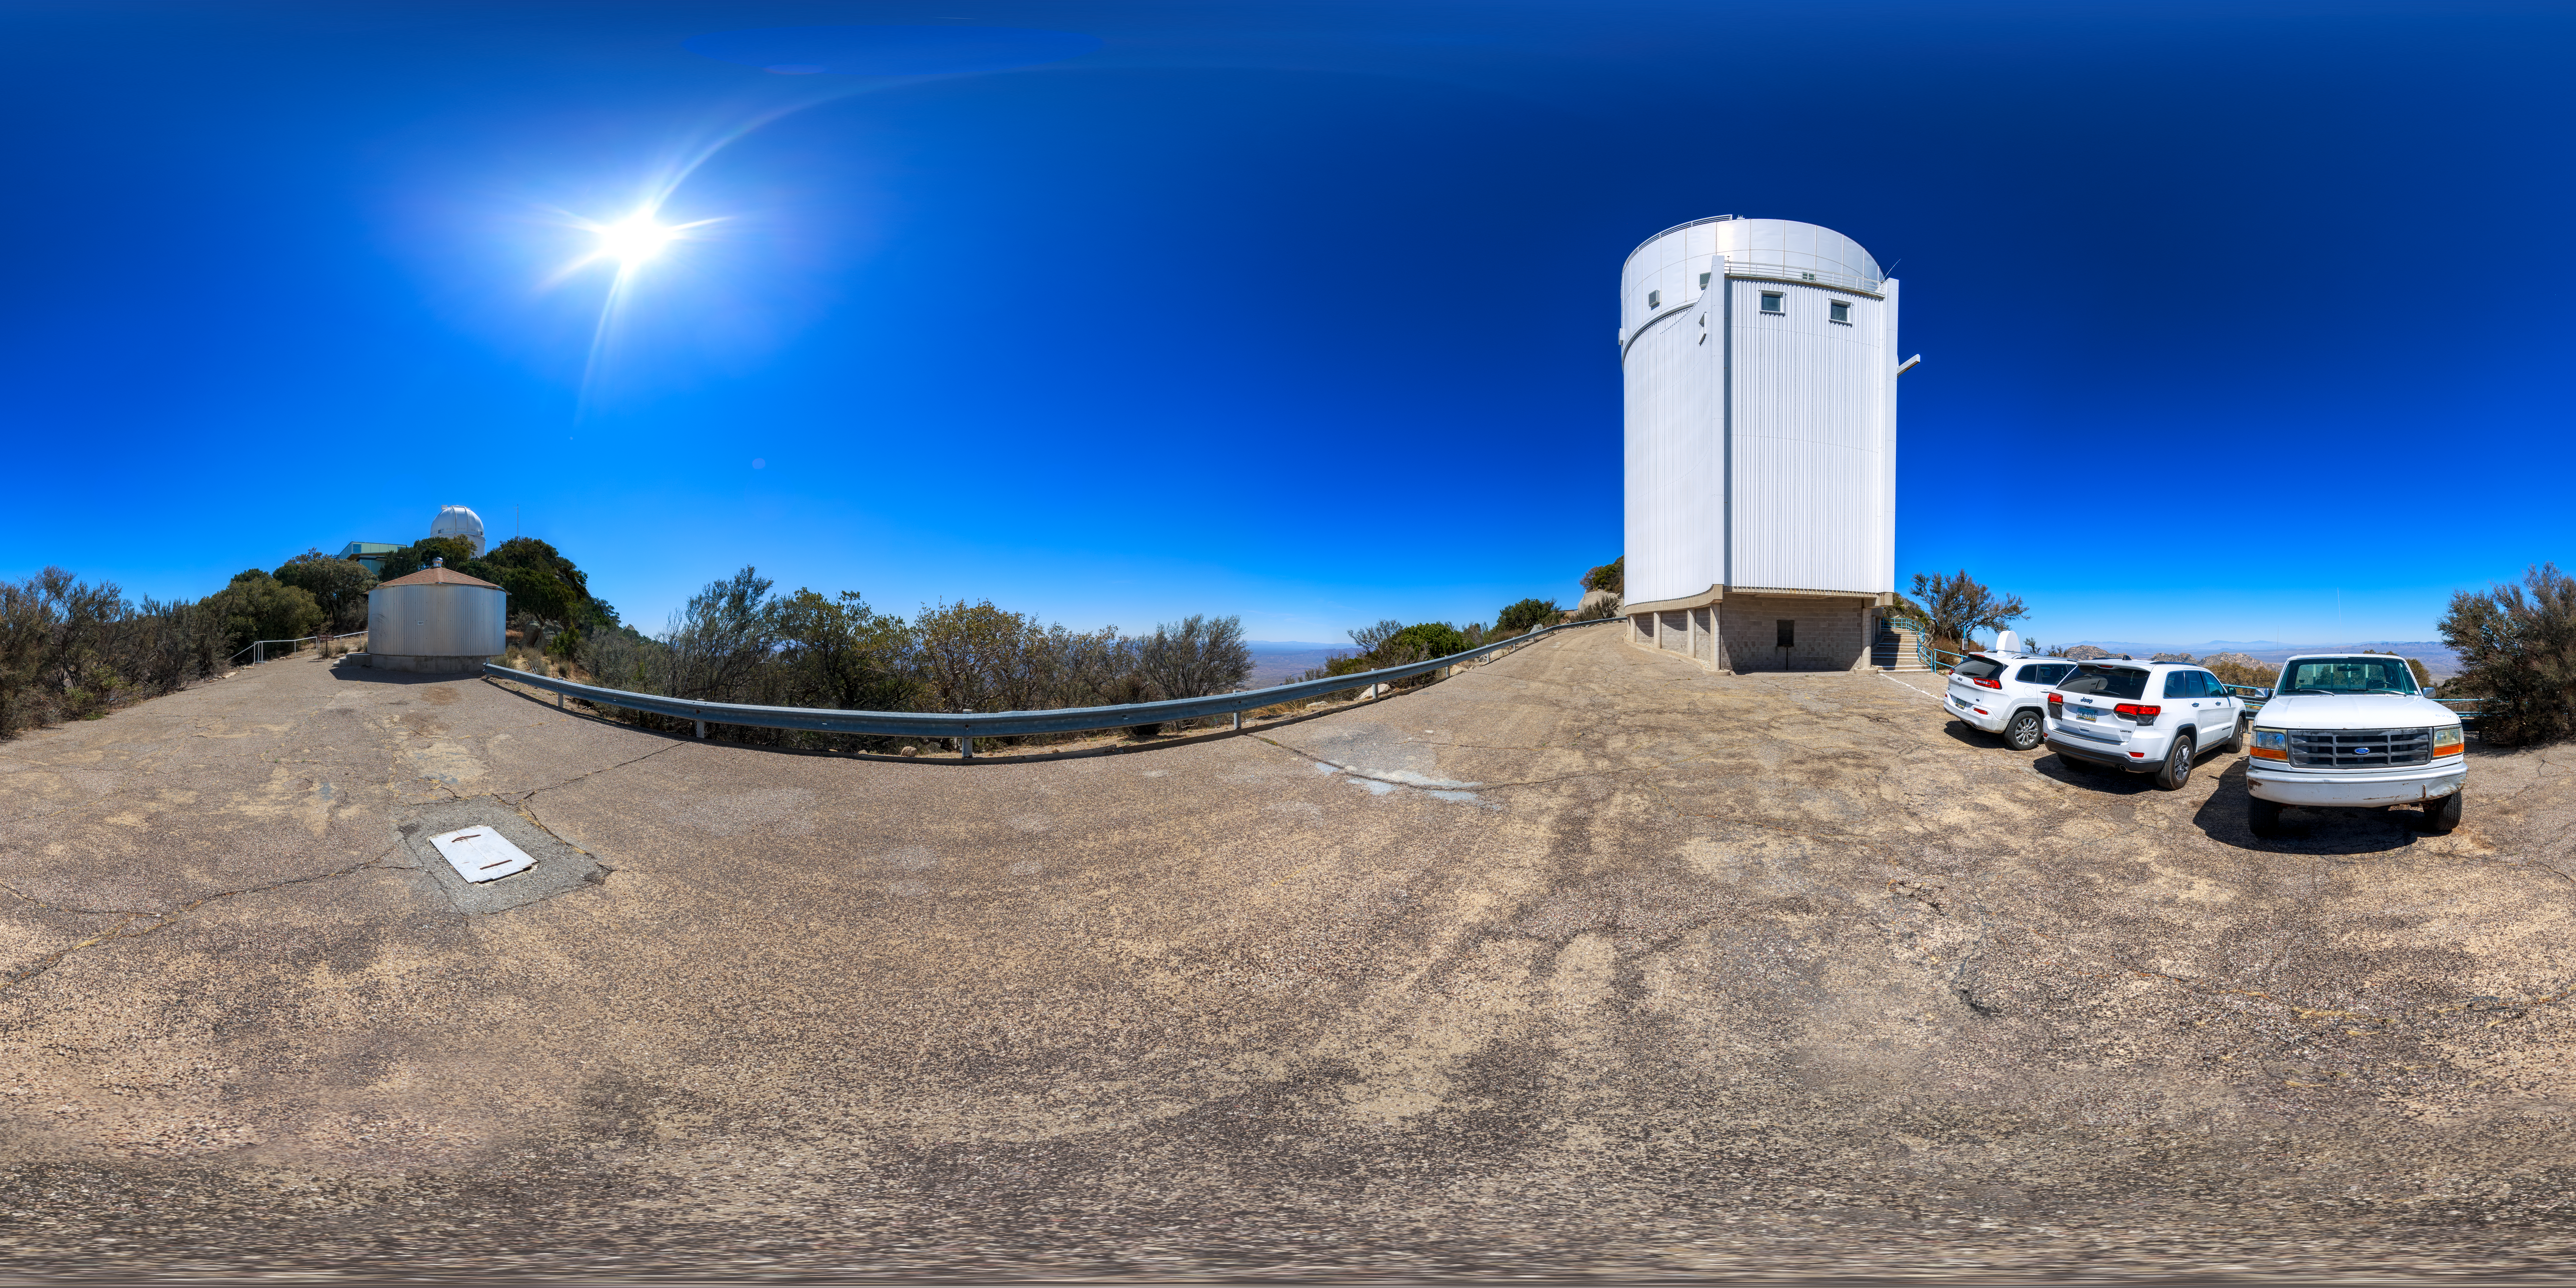

UA Bok 2.3-meter Telescope Panorama

A 360-degree panorama view of the UA Bok 2.3-meter Telescope at Kitt Peak National Observatory. A 360-degree fisheye/fulldome version of this image can be found here.

Credit: NOIRLab/AURA/NSF/P. Horálek